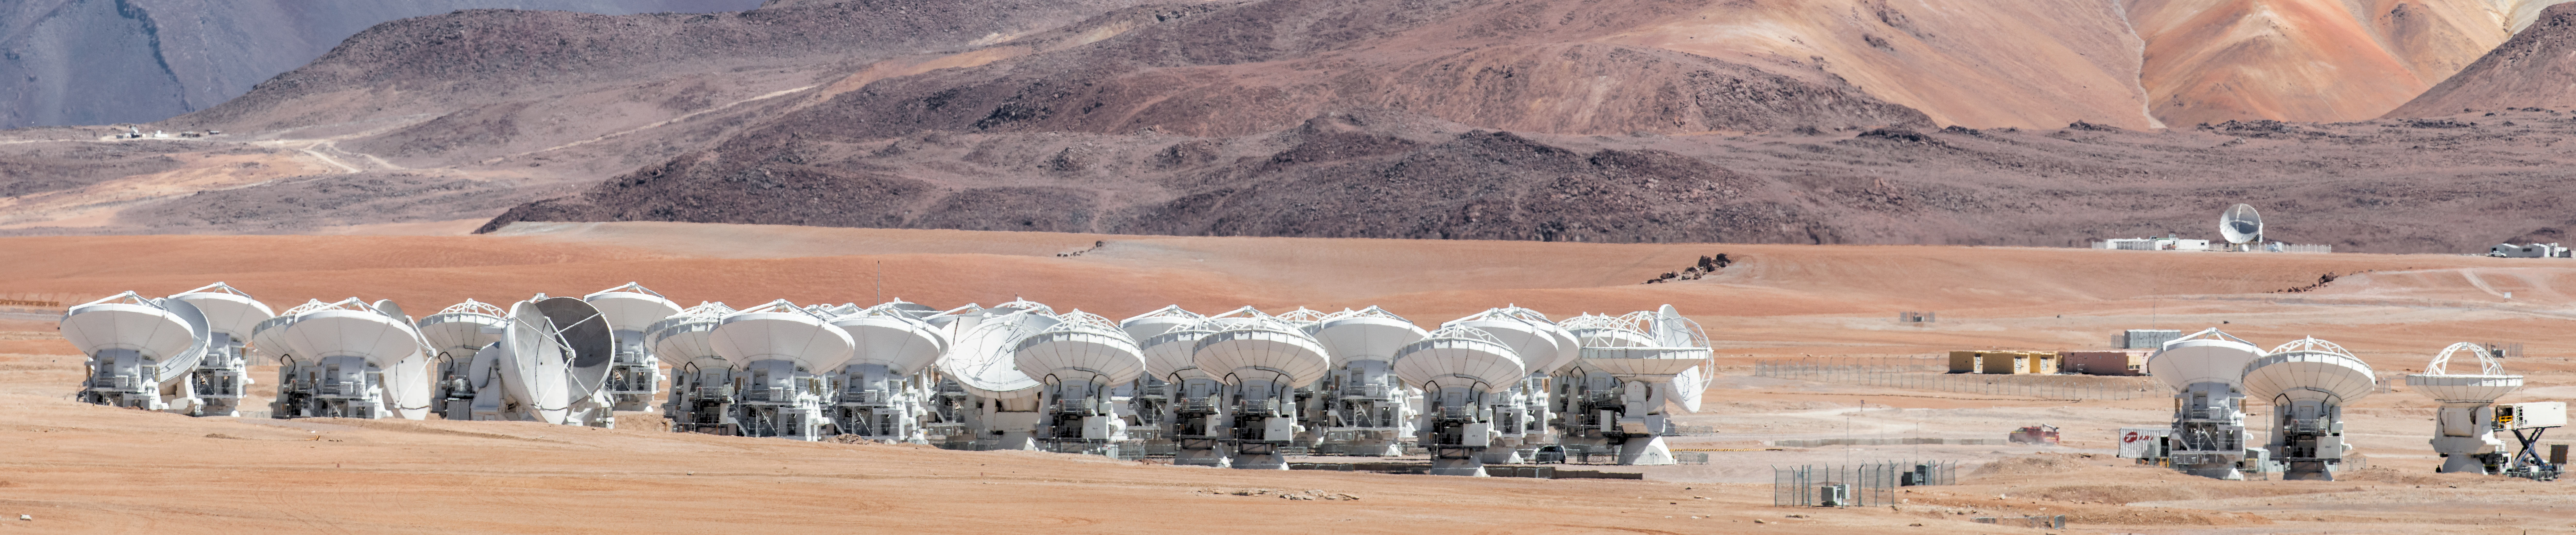

The ALMA array

The telescopes of the ALMA array spread across the desolate Chajnantor plateau.

Credit: S. Otarola/ESO